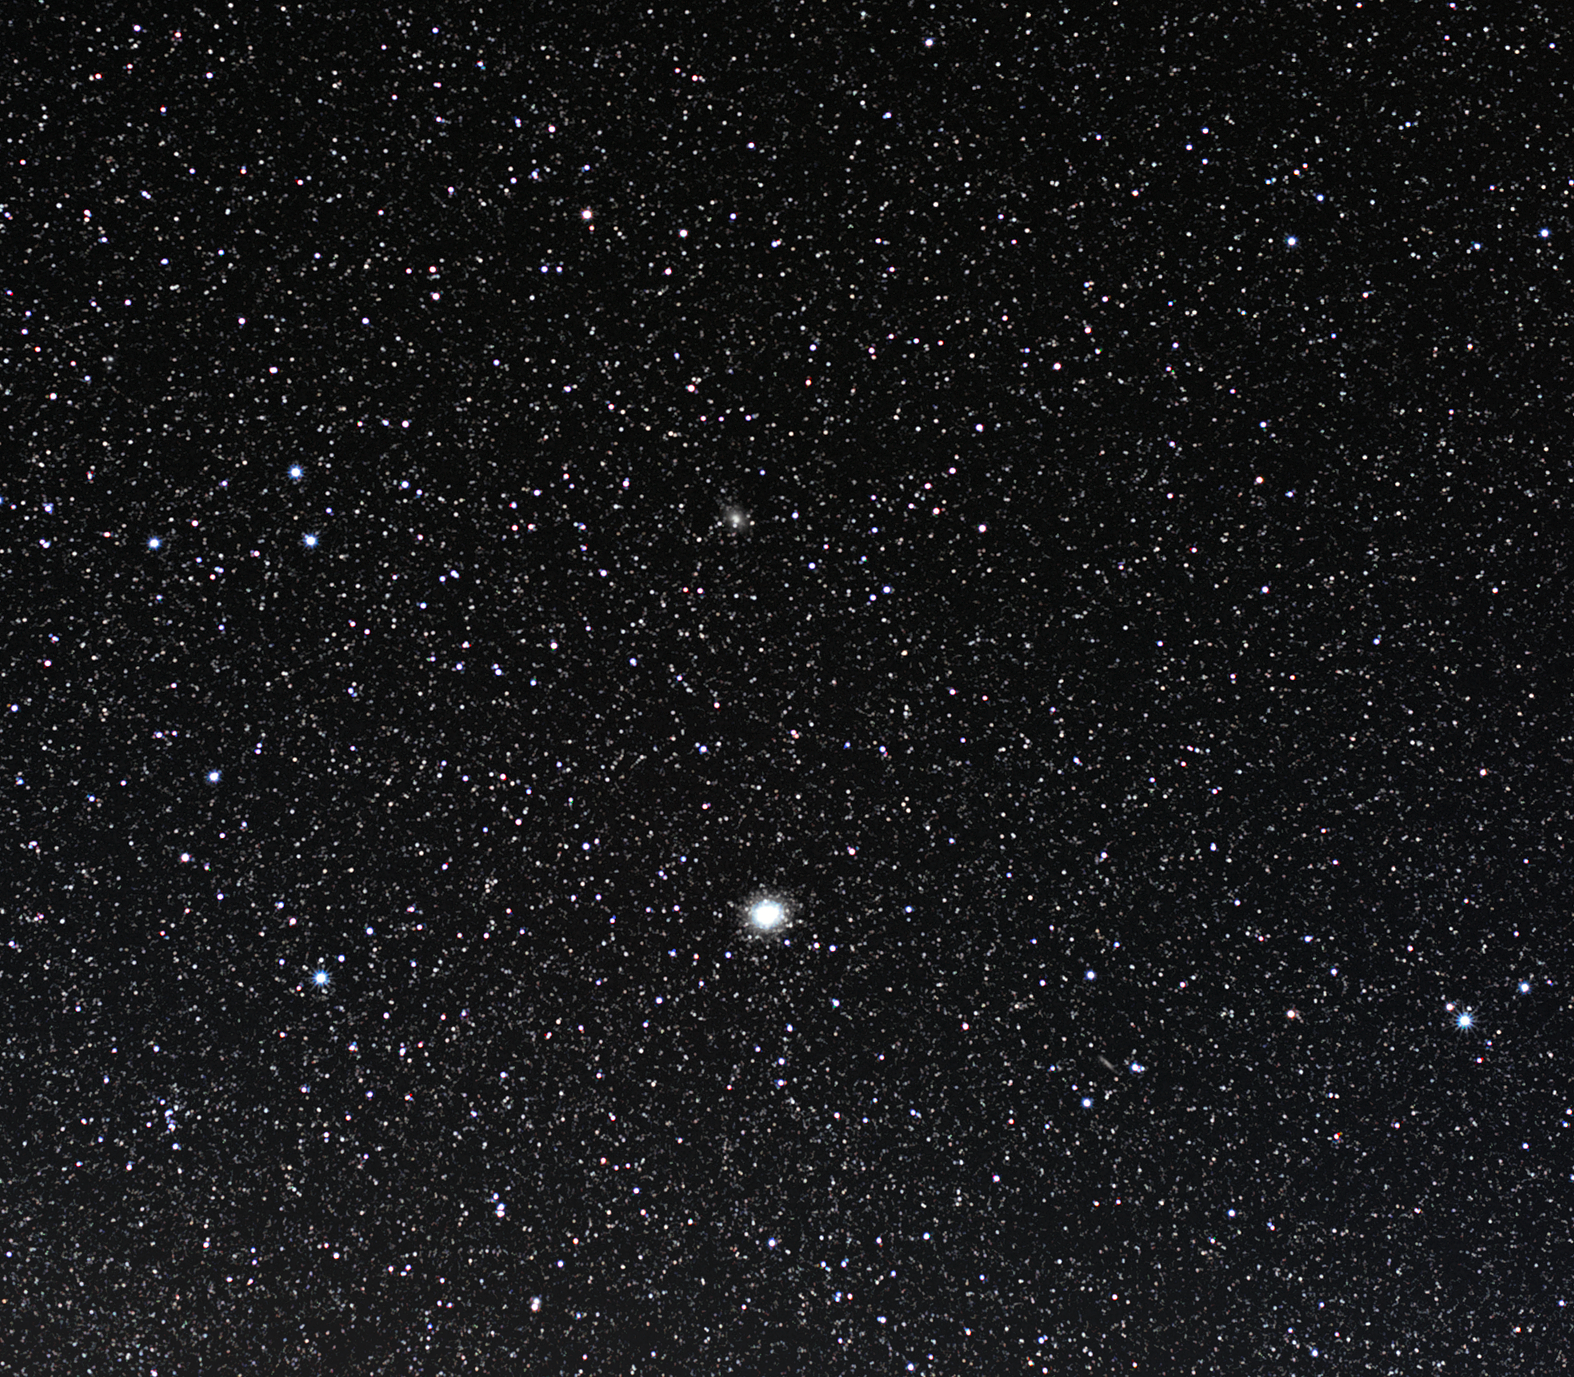

Omega Centauri

The globular cluster Omega Centauri is one of the finest jewels of the southern night sky, located roughly 17,000 light-years from Earth in the constellation of Centaurus (the Centaur). Spanning about 150 light-years across, it is the most massive of all the Milky Way's globular clusters. It is thought to contain some ten million stars and is around 12 billion years old.

Sparkling at magnitude 3.7 and appearing nearly as large as the full Moon, Omega Centauri is easily visible with the unaided eye from a clear, dark observing site, providing both professional and amateur astronomers with an incredible view.

Recent research into this intriguing celestial giant suggests that there is a medium-size black hole sitting at its centre. Observations made with the Hubble Space Telescope and the Gemini Observatory show that stars at the cluster's centre are moving at an unusual rate — the cause, astronomers conclude, is the gravitational effect of a black hole with a mass of roughly 40,000 times that of the Sun.

The presence of this black hole and the existence of several generations of stars have made astronomers suspicious about Omega Centauri’s origins. Some believe that it is in fact the heart of a dwarf galaxy that was largely destroyed in an encounter with the Milky Way.

Omega Centauri has been observed throughout history. Both the great ancient astronomer Ptolemy and the 17th century German celestial cartographer Johann Bayer catalogued the cluster as a star. It was not until much later, in the early 19th century that the English astronomer John Herschel (son of the discoverer of Uranus) realised that Omega Centauri was in fact a globular cluster.

Credit: ESO/S. Brunier